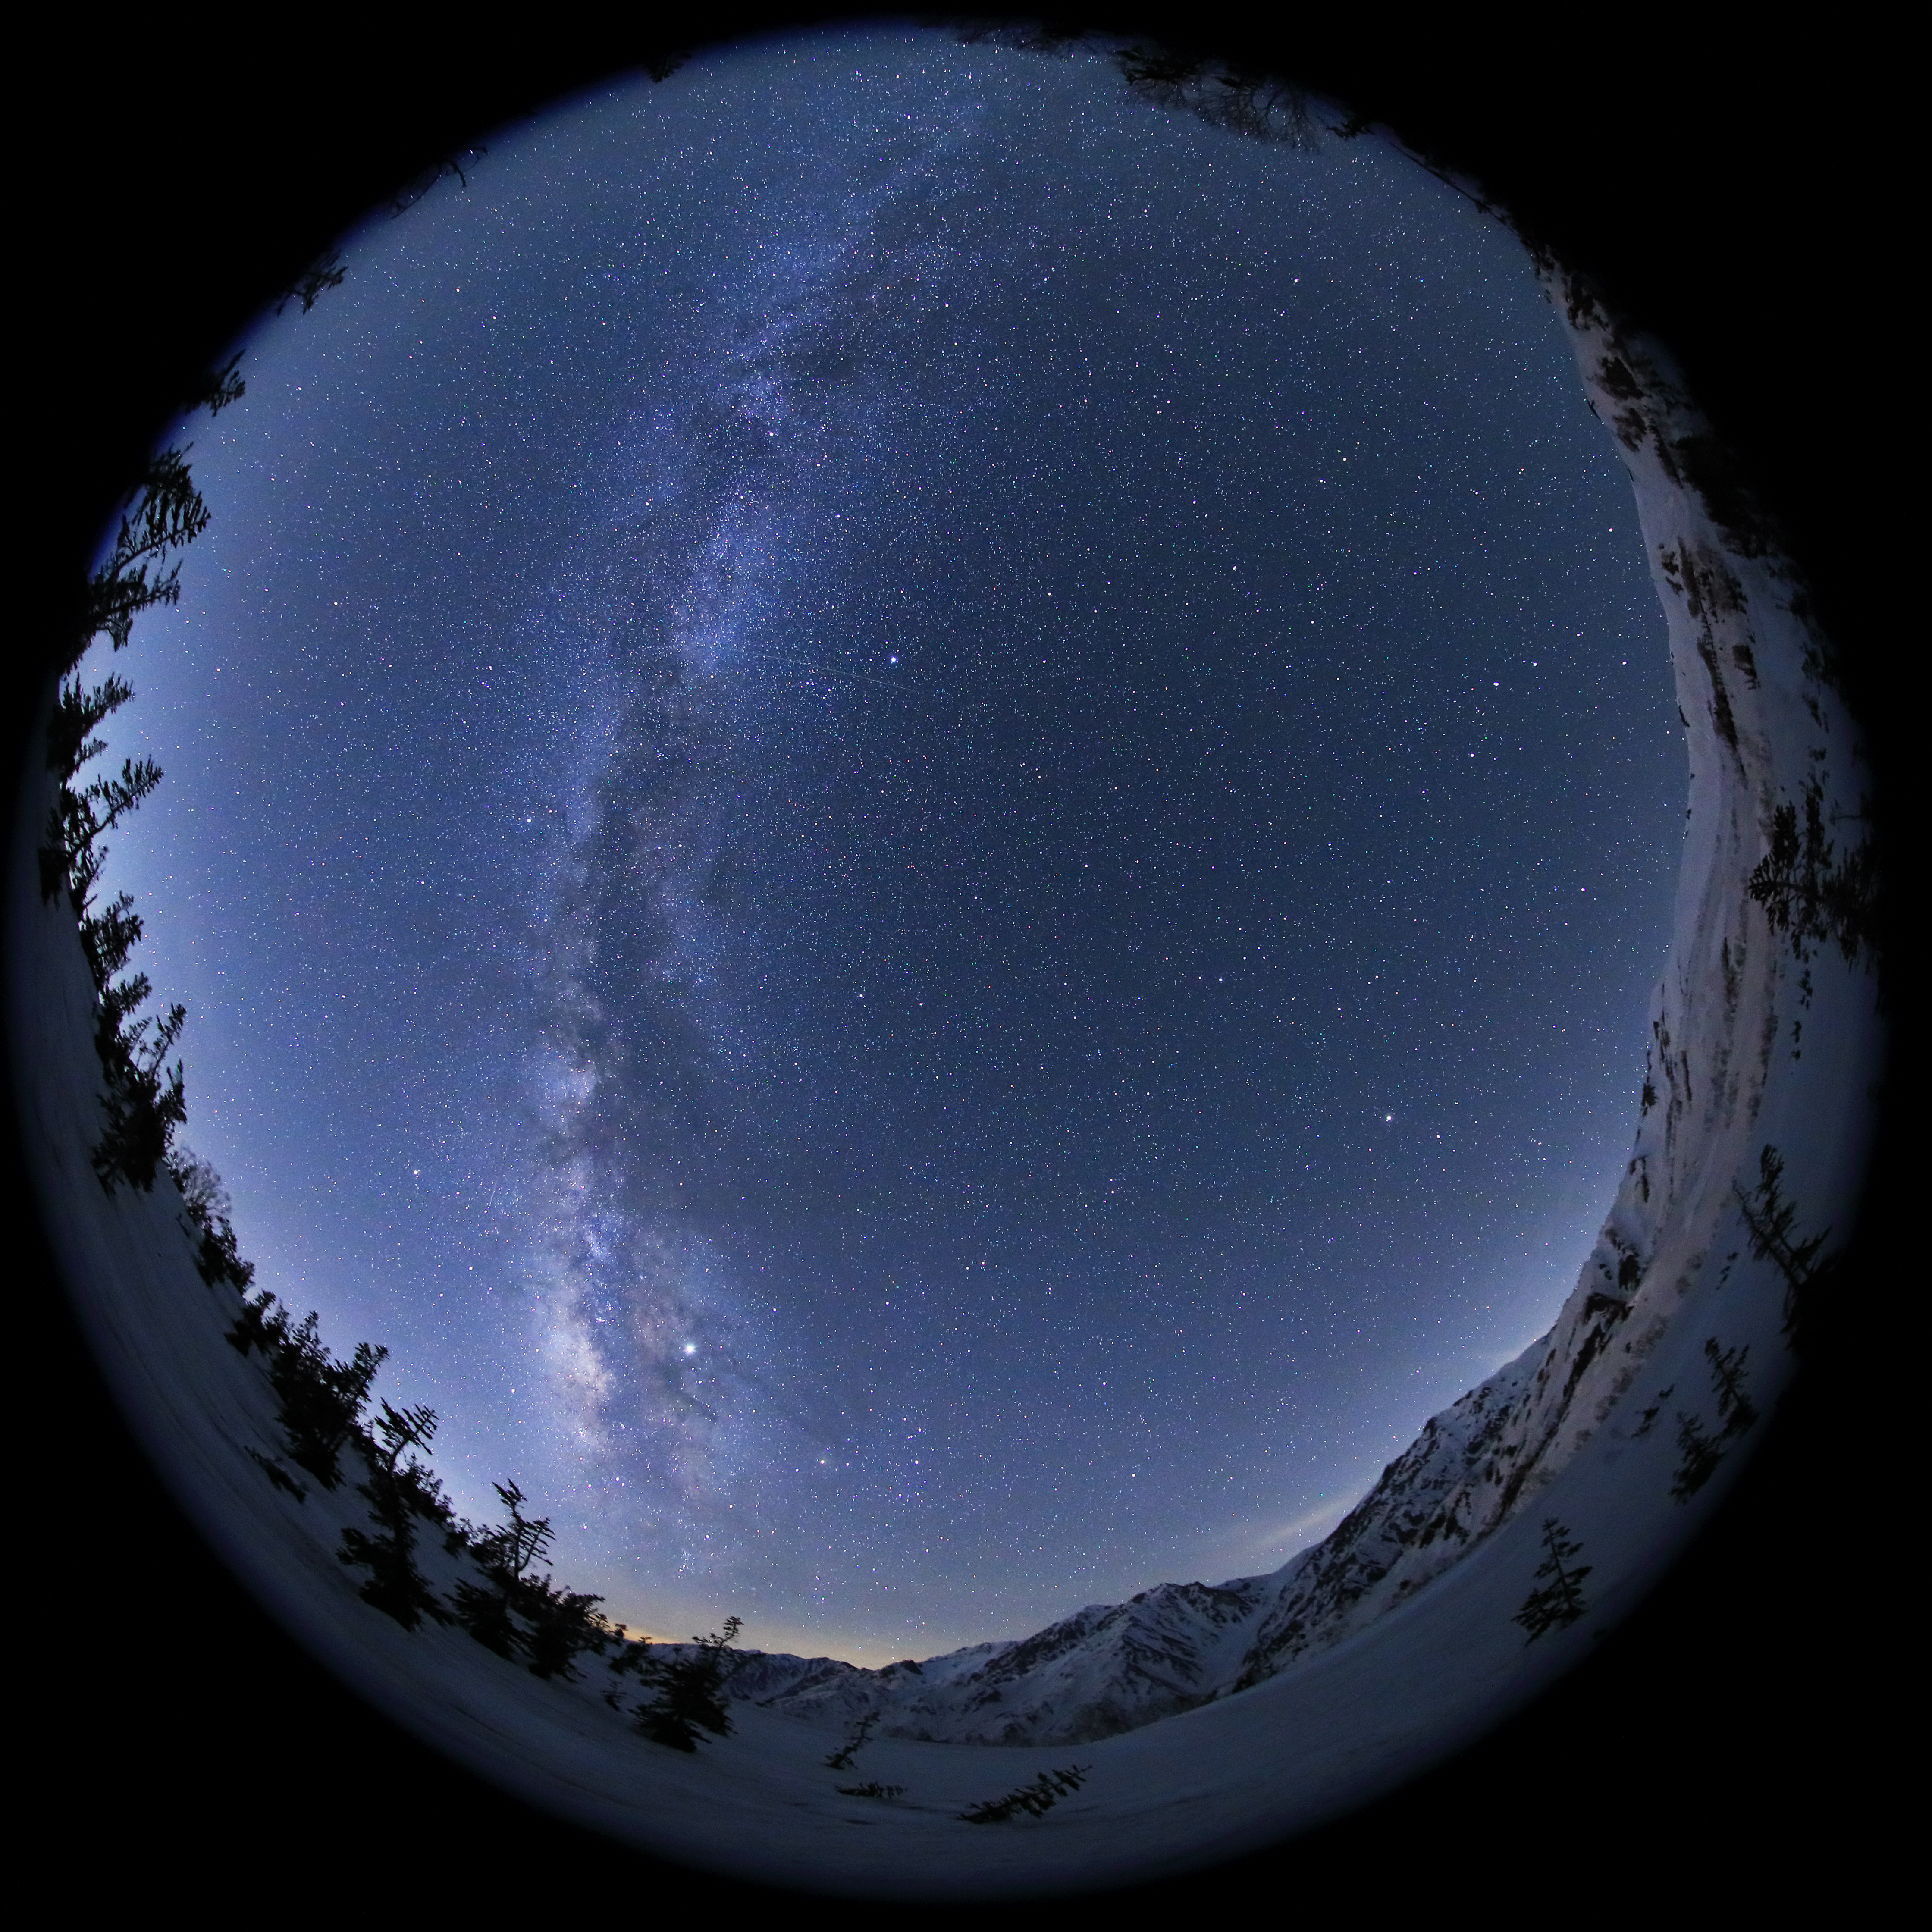

The Milky Way Across the Zenith

Image title: The Milky Way Across the Zenith
Author: Kouij Ohnishi
Country: Japan

This all-sky image shows our home galaxy, the Milky Way, crossing the zenith, the point just above the observer as seen from Nagano, Japan, in May 2019. Such images of the whole sky can be taken either with a fish-eye lens or with a convex mirror on the ground, the latter of which would show the photographer as well.

Some of the brightest stars in the night sky can be seen in this image, as well as two of the giant planets of our Solar System: Jupiter, the brightest point in the bottom of this image, and Saturn, another bright point just to the opposite side of the Galaxy, to the bottom and next to the horizon.

Directly right of the Milky Way and below Jupiter, we can spot the bright red star Antares, the primary star of the Japanese asterism of The Heart. Japanese constellations derive from ancient Chinese constellations, which were adopted with only slight or no changes. In this tradition, The Heart is the heart of the “Azure Dragon”, a super-constellation that represents the spring. In the Babylonian and Greco-Roman traditions, this area is considered the heart of the Scorpion. In Babylonian religion, the star is associated with Lisi, the child of the mother goddess, but in Greek mythology it is related to the planet Mars, because of its colour. The reddish colour also led to the star’s Chinese name “The Fire Star”. We know that this colour is caused by its relatively cool temperature.

Going from Antares to the right of the image, we find the more northern parts of the sky. The bright star in the lower-right of the image, close to the horizon, is Arcturus, located in the modern constellation Boötes. While Antares and its surrounding area are considered the heart of the Azure Dragon, Arcturus and Spica (below the horizon) are two single-star asterisms forming its huge horn. Pointing towards it from above, at the right-hand edge of the image’s horizon, we can see the handle of the Big Dipper, or Plough, which is part of the constellation Ursa Major.

The bright point to the right of the galaxy and just above the middle of the image is Vega, located in the modern constellation Lyra. Extending a line to the other side of the Galaxy and a bit lower in the image we can find Altair, in the constellation Aquila. From that point we extend another line to Deneb, the brightest star in the constellation of the Swan, also a bit higher in this image and completely flooded by the Milky Way. These three bright stars comprise the asterism known as the Summer Triangle in the northern hemisphere.

Also see image in Zenodo: https://doi.org/10.5281/zenodo.7425196

Credit: Kouij Ohnishi/IAU OAE